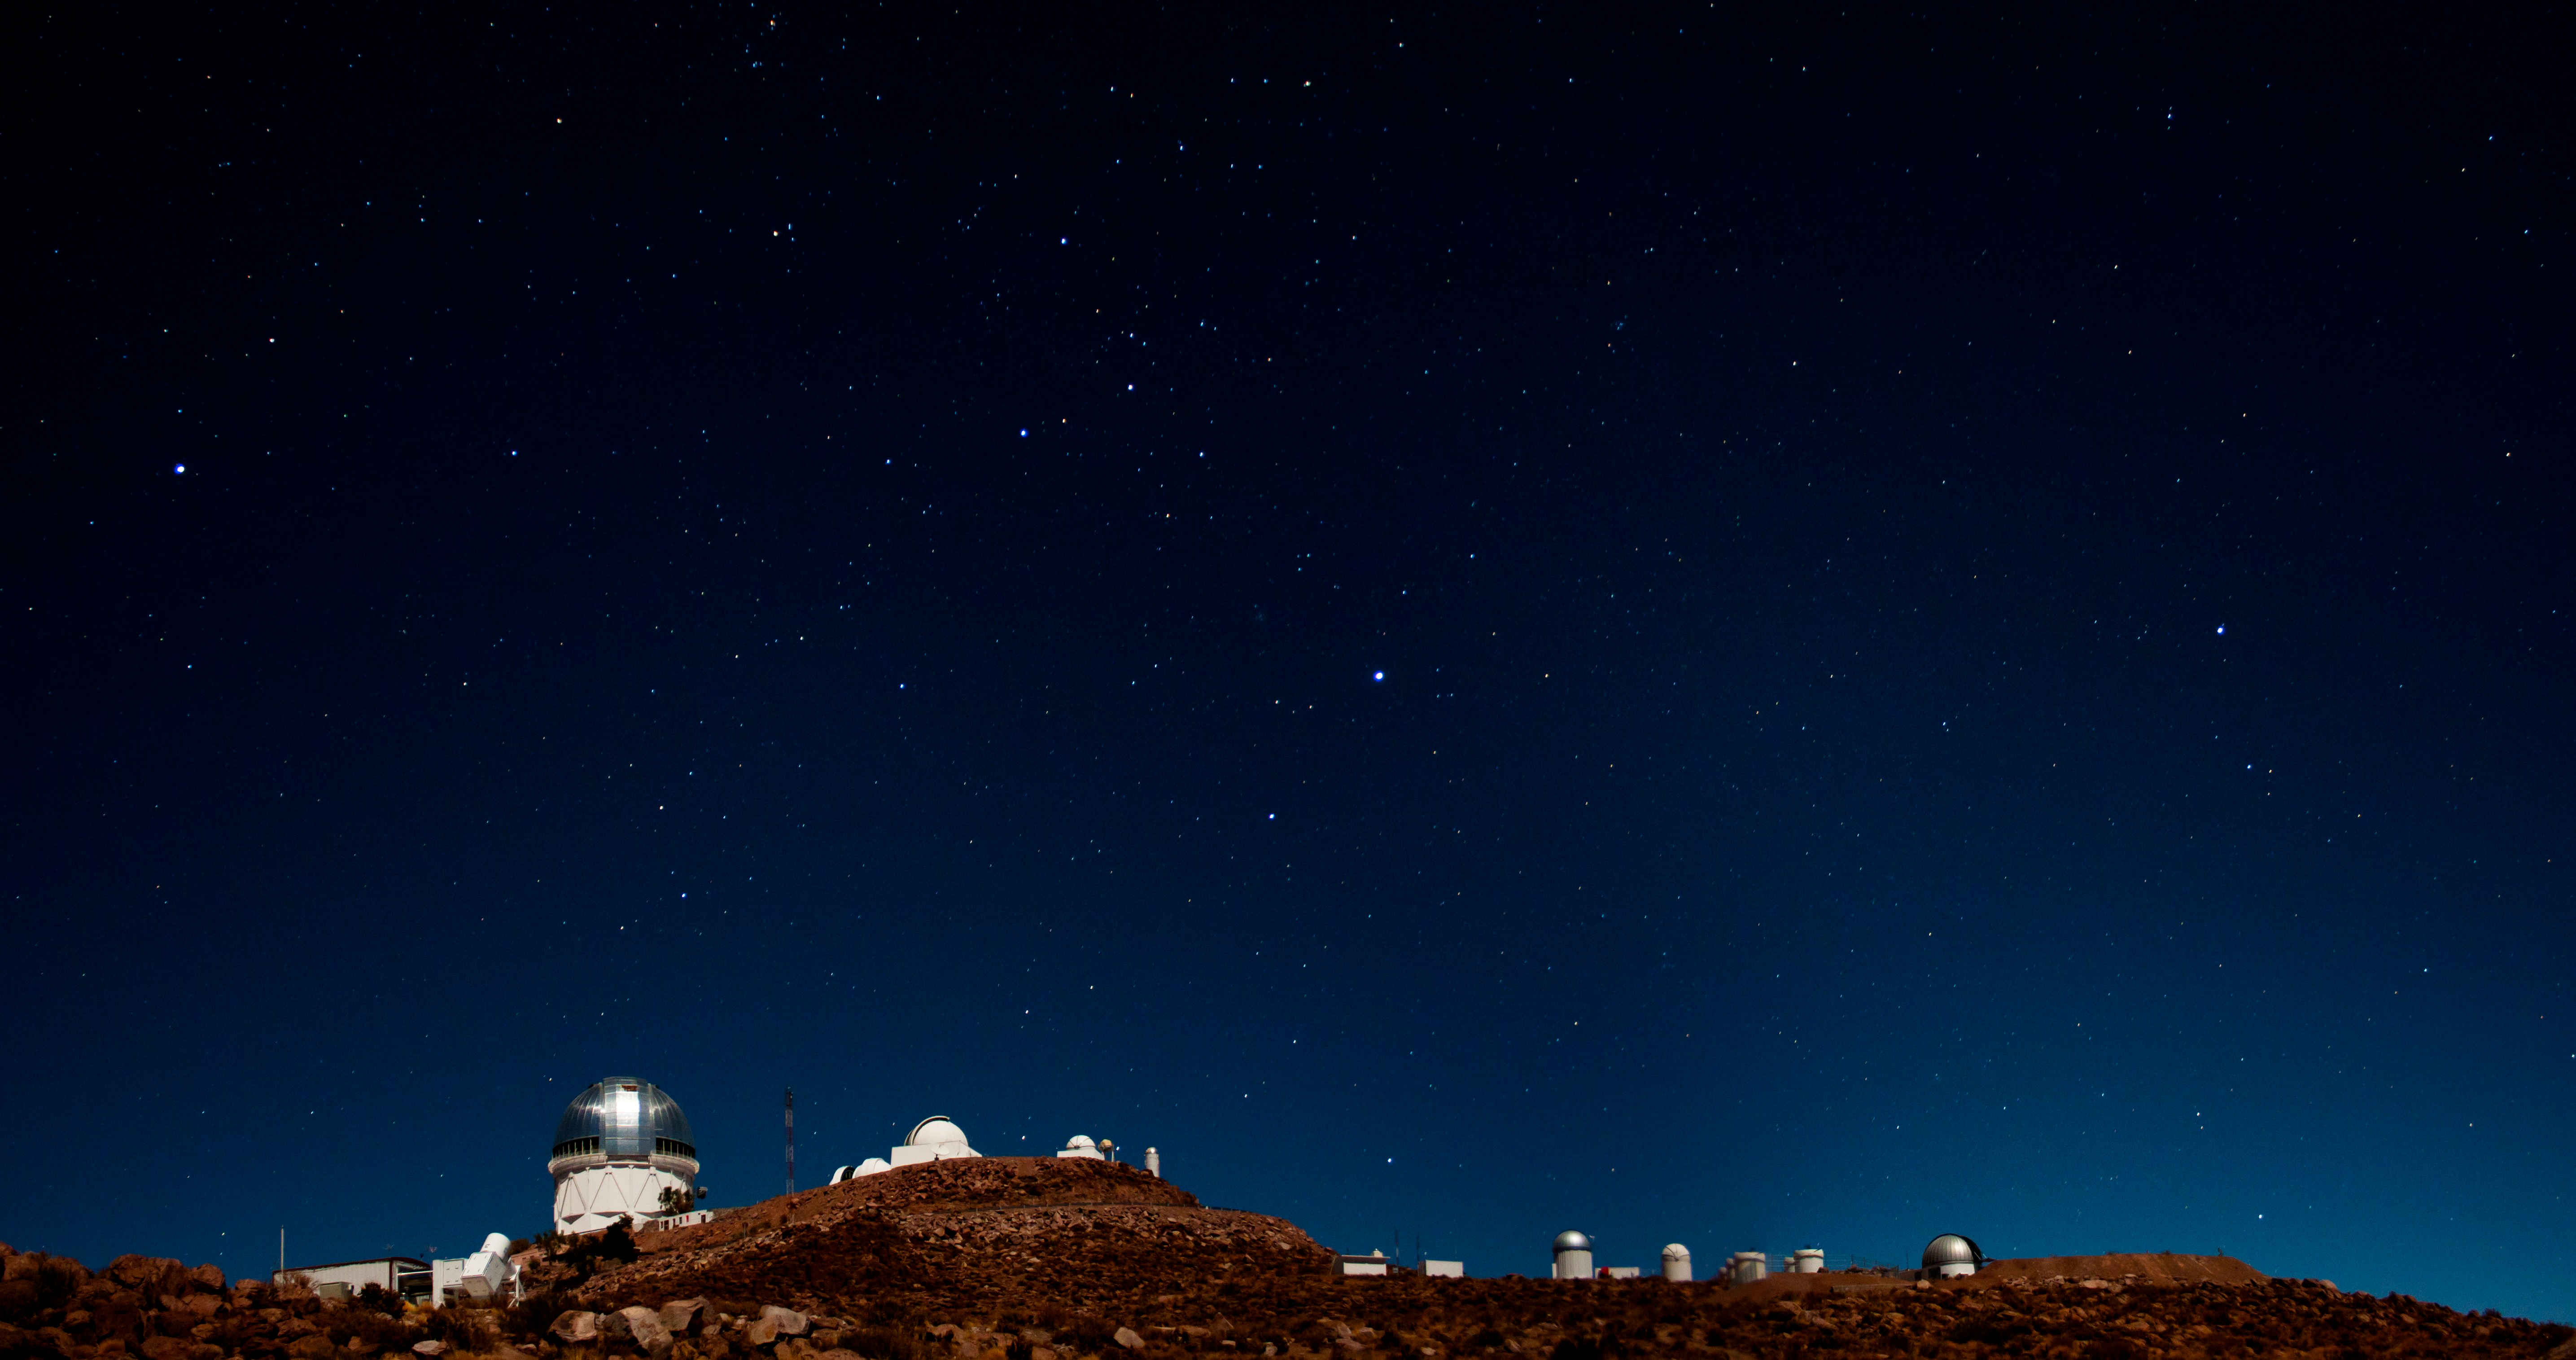

Night sky over CTIO telescopes

Night sky over CTIO telescopes, Cerro Tololo, Chile.

Credit: CTIO/NOIRLab/NSF/AURA/H. Stockebrand